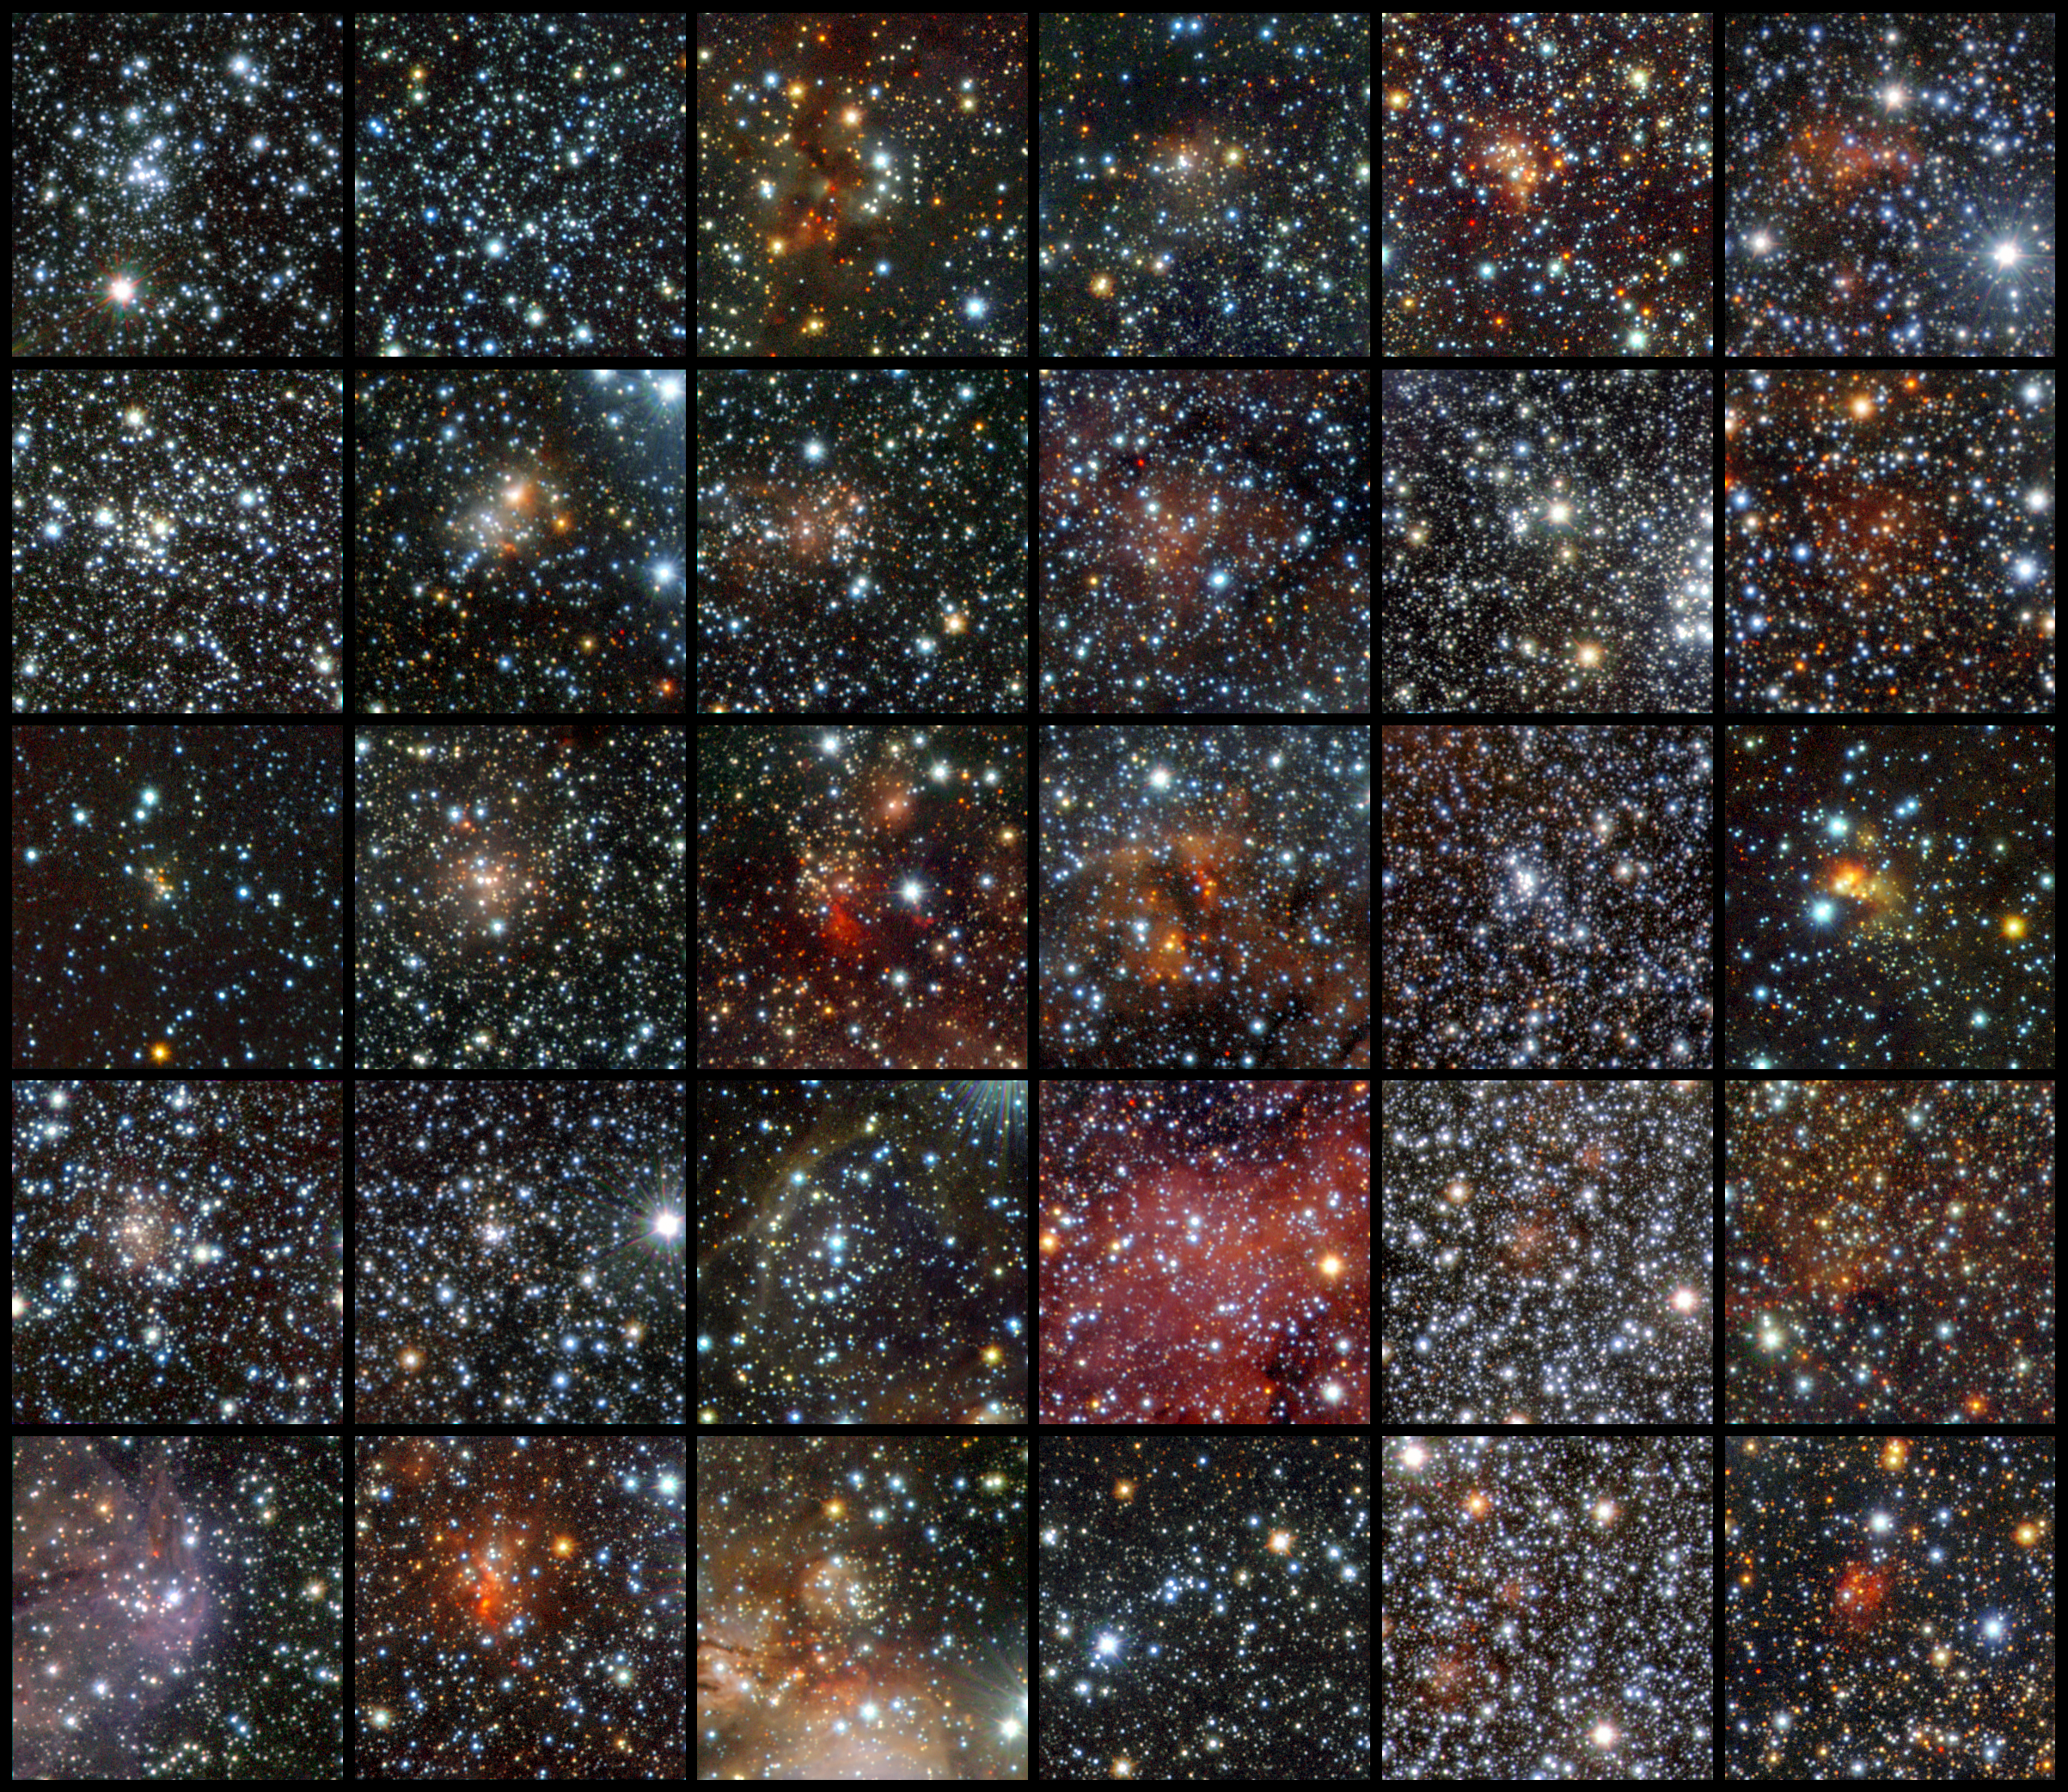

VISTA finds star clusters galore

Using data from the VISTA infrared survey telescope at ESO’s Paranal Observatory, an international team of astronomers has discovered 96 new open clusters hidden by the dust in the Milky Way. Thirty of these clusters are shown in this mosaic. These tiny and faint objects were invisible to previous surveys, but they could not escape the sensitive infrared detectors of the world’s largest survey telescope, which can peer through the dust. This is the first time so many faint and small clusters have been found at once. The images are made using infrared light in the following bands: J (shown in blue), H (shown in green), and Ks (shown in red).

Credit: ESO/J. Borissova